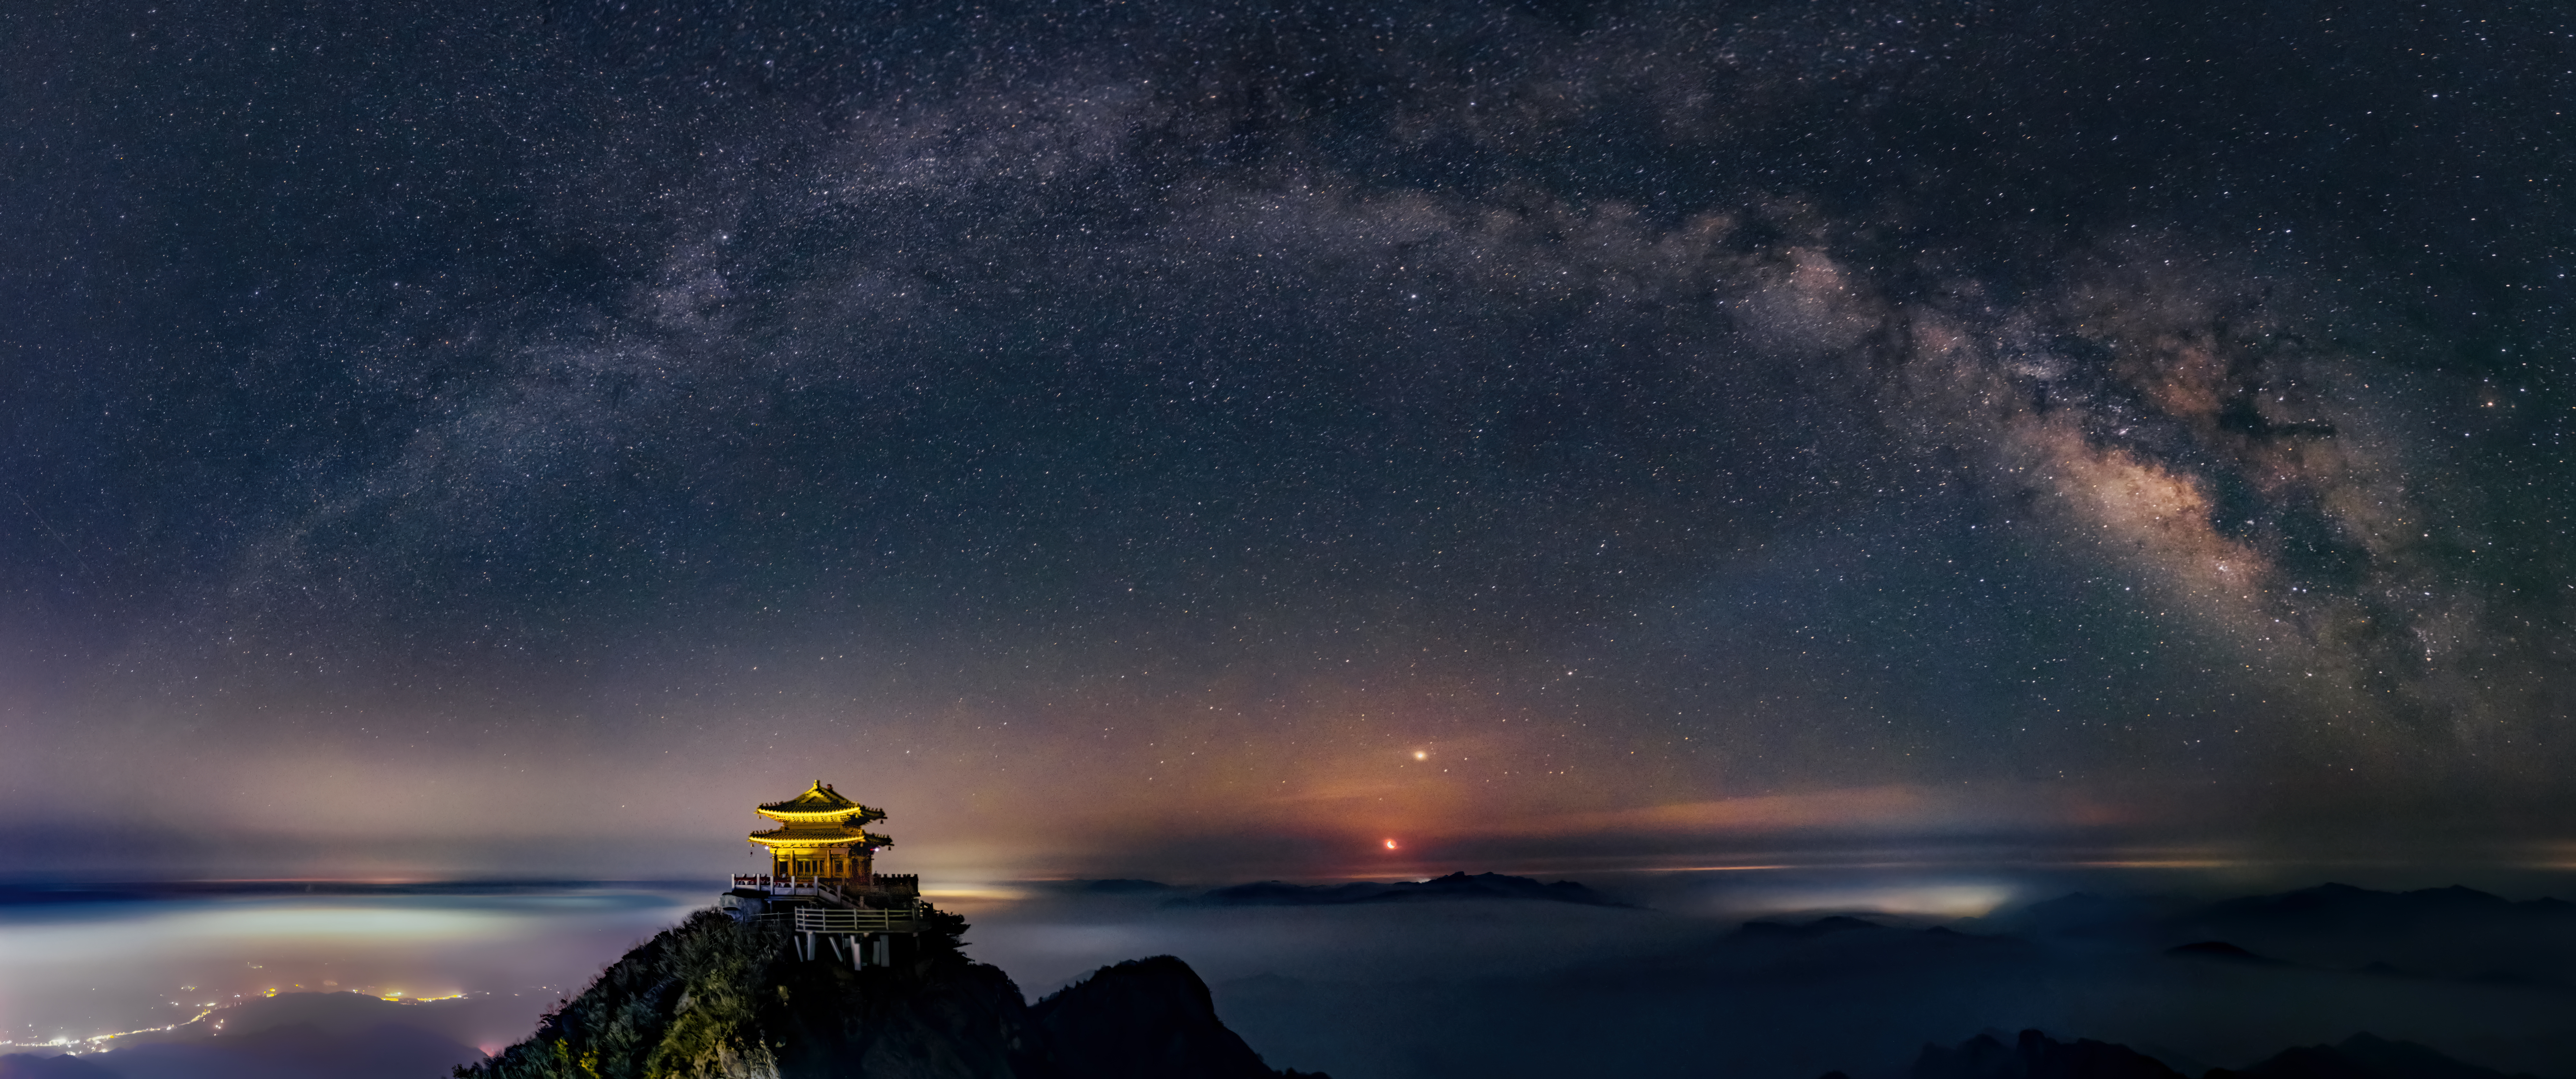

The Moon and Milky Way Arch Above the Golden Hall

Image title: The Moon and Milky Way Arch Above the Golden Hall
Author: Likai Lin
Country: China, Nanjing

Taken in April 2021 from the top of the Laojun Mountain in China, this image shows a panoramic view of the Milky Way over the Golden Hall called “Yuhuangding” as a symbol of wealth. In China, the Milky Way is considered a huge stream like one of the big rivers. It separates the Cowherd (Altair) and his beloved Weaving Girl (Vega) and it has a Celestial Ford in the northern dark cloud in the modern constellation Cygnus.

The Milky Way appears as a whitish arch as we cannot distinguish all the individual stars, but instead see the accumulation of light from them. It is a disc-shaped galaxy and the Solar System is located within one of its spiral arms, so we see it from inside, which gives it the shape of a band in our sky. It is associated with the religions and mythologies of several cultures. The modern term Milky Way derives from Greek folklore as the milk spread in the sky by the mother goddess Hera, when she unwillingly breastfed young Heracles. This son of Zeus and a mortal woman was put next to her while she was asleep but from his strong sucking she woke up and realised she was feeding an unknown child, and immediately pushed the child away. Greek philosophers like Plato considered the glittering band in the sky to be the traces of a former path of the Sun.

Alternatively, for the Tupi-Guarani indigenous mythology from South America, the Milky Way represents the “path of tapir”. For some Australian native peoples, its dark clouds formed the shape of an emu if high in the sky, and of crocodiles if low on the horizon. For many southern African, South American and Australian cultures, it was considered a pathway to or from heaven. At the right edge of the image, we can recognise the modern constellation Scorpius with its most prominent star, Antares, the reddish star just above the Milky Way.

The brightest point seen in the centre bottom of the image is the rising Moon with Jupiter next to it. A few constellations can be distinguished in this image, including Corona Australis, a faint arc-shaped constellation located to the bottom right. Just above the Southern Crown, we can see the Teapot asterism as part of the Sagittarius constellation. Since Sagittarius lies next to the centre of the Milky Way, many structures such as star-forming regions, globular clusters and planetary nebulae can be found within its boundaries. In Sagittarius, we also find a supermassive black hole four million times as massive as our Sun.

At the left side of the band, we can identify the bright star Deneb in the constellation Cygnus, The Swan, through which the Milky Way runs, meaning that a variety of star clusters are found in this constellation.

Also see image in Zenodo: https://doi.org/10.5281/zenodo.7425207

Credit: Likai Lin/IAU OAE